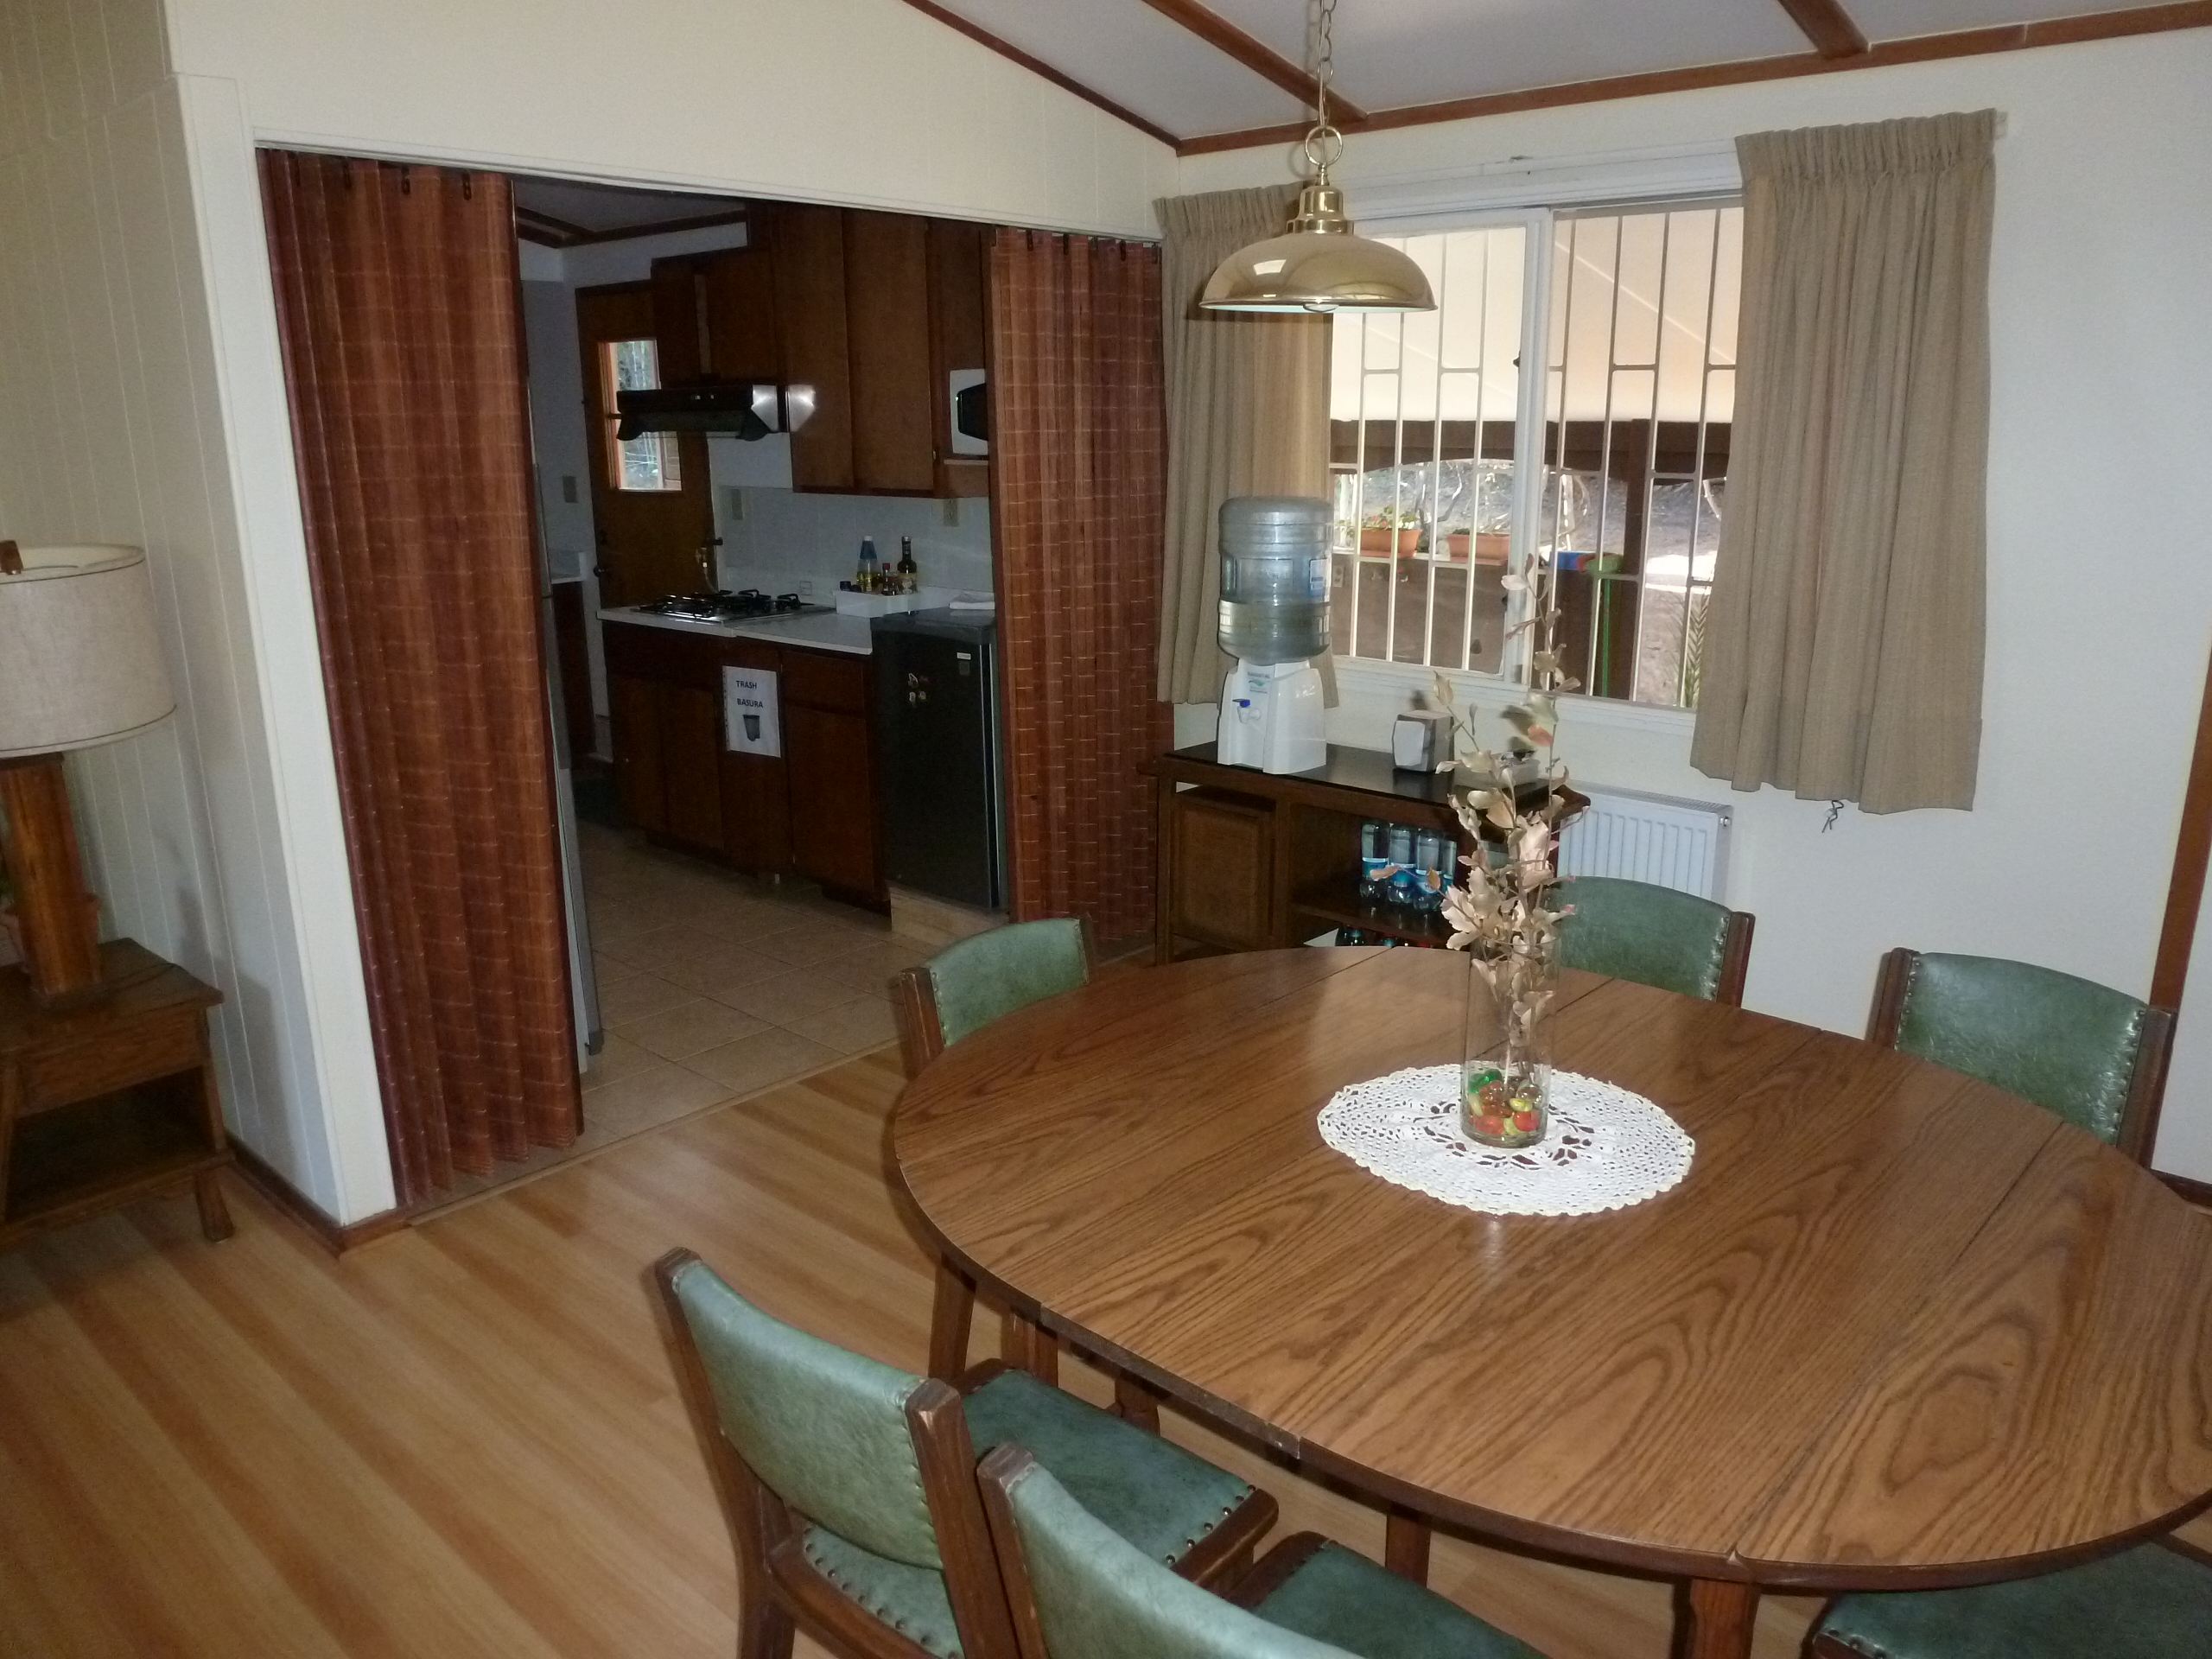

AURA Compound Motel

The AURA can provide space in its New La Serena Motel facilities located at House 9.

Credit: NOIRLab